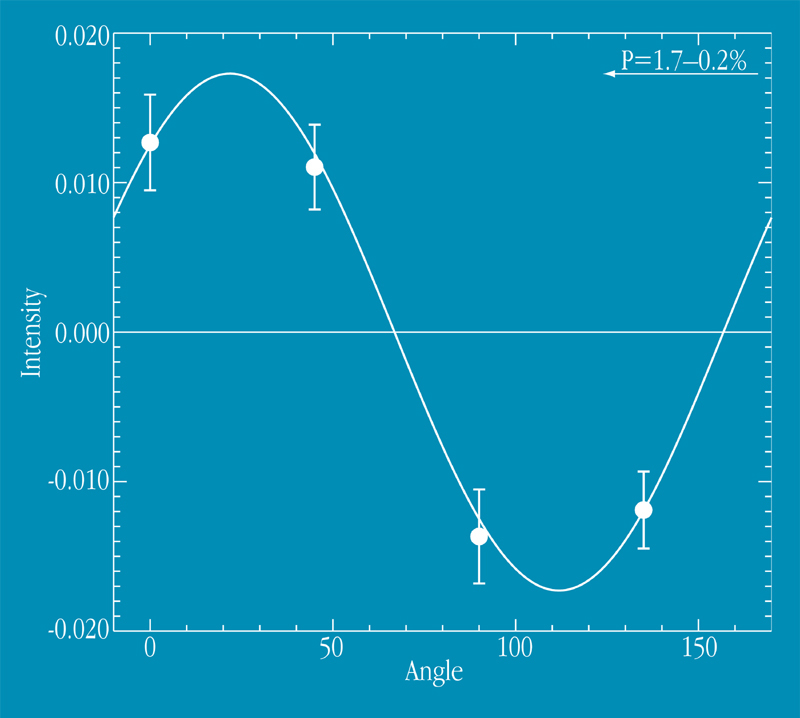

Polarization in GRB 990510

The object of study is the remnant of a mysterious cosmic explosion far out in space, first detected as a gigantic outburst of gamma rays on May 10. Gamma-Ray Bursters (GRBs) are brief flashes of very energetic radiation — they represent by far the most powerful type of explosion known in the Universe and their afterglow in optical light can be 10 million times brighter than the brightest supernovae. The May 10 event ranks among the brightest one hundred of the over 2500 GRBs detected in the last decade. It is a preliminary polarization measurement of the optical image of the afterglow of GRB 990510, as observed with the VLT 8.2-m ANTU telescope and the multi-mode FORS1 instrument. The abscissa represents the measurement angle; the ordinate the corresponding intensity. The sinusoidal curve shows the best fit to the data points (with error bars); the resulting degree of polarization is 1.7 ± 0.2 percent.

Credit: ESO